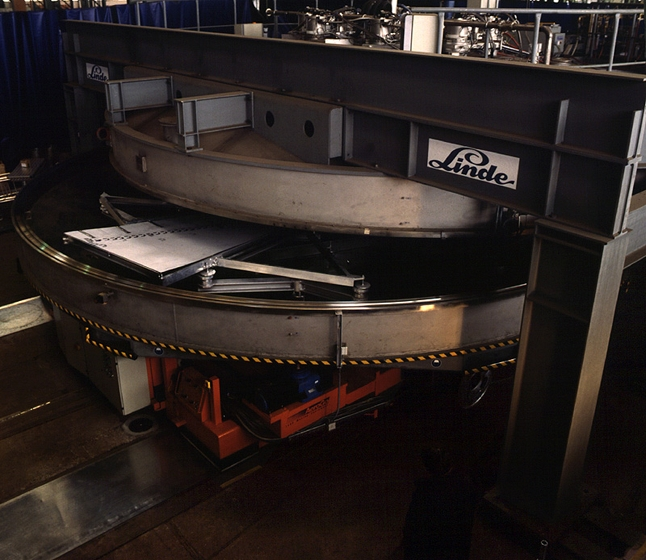

The coating plant for the ESO VLT

Side view of the VLT coating plant. The coating unit is a large vacuum chamber with a diameter of 9.4 meters and a volume of about 122,000 liters. The required ultra-high vacuum is generated by 8 cryo-pumps which are located on top of the vacuum chamber.

Credit: ESO